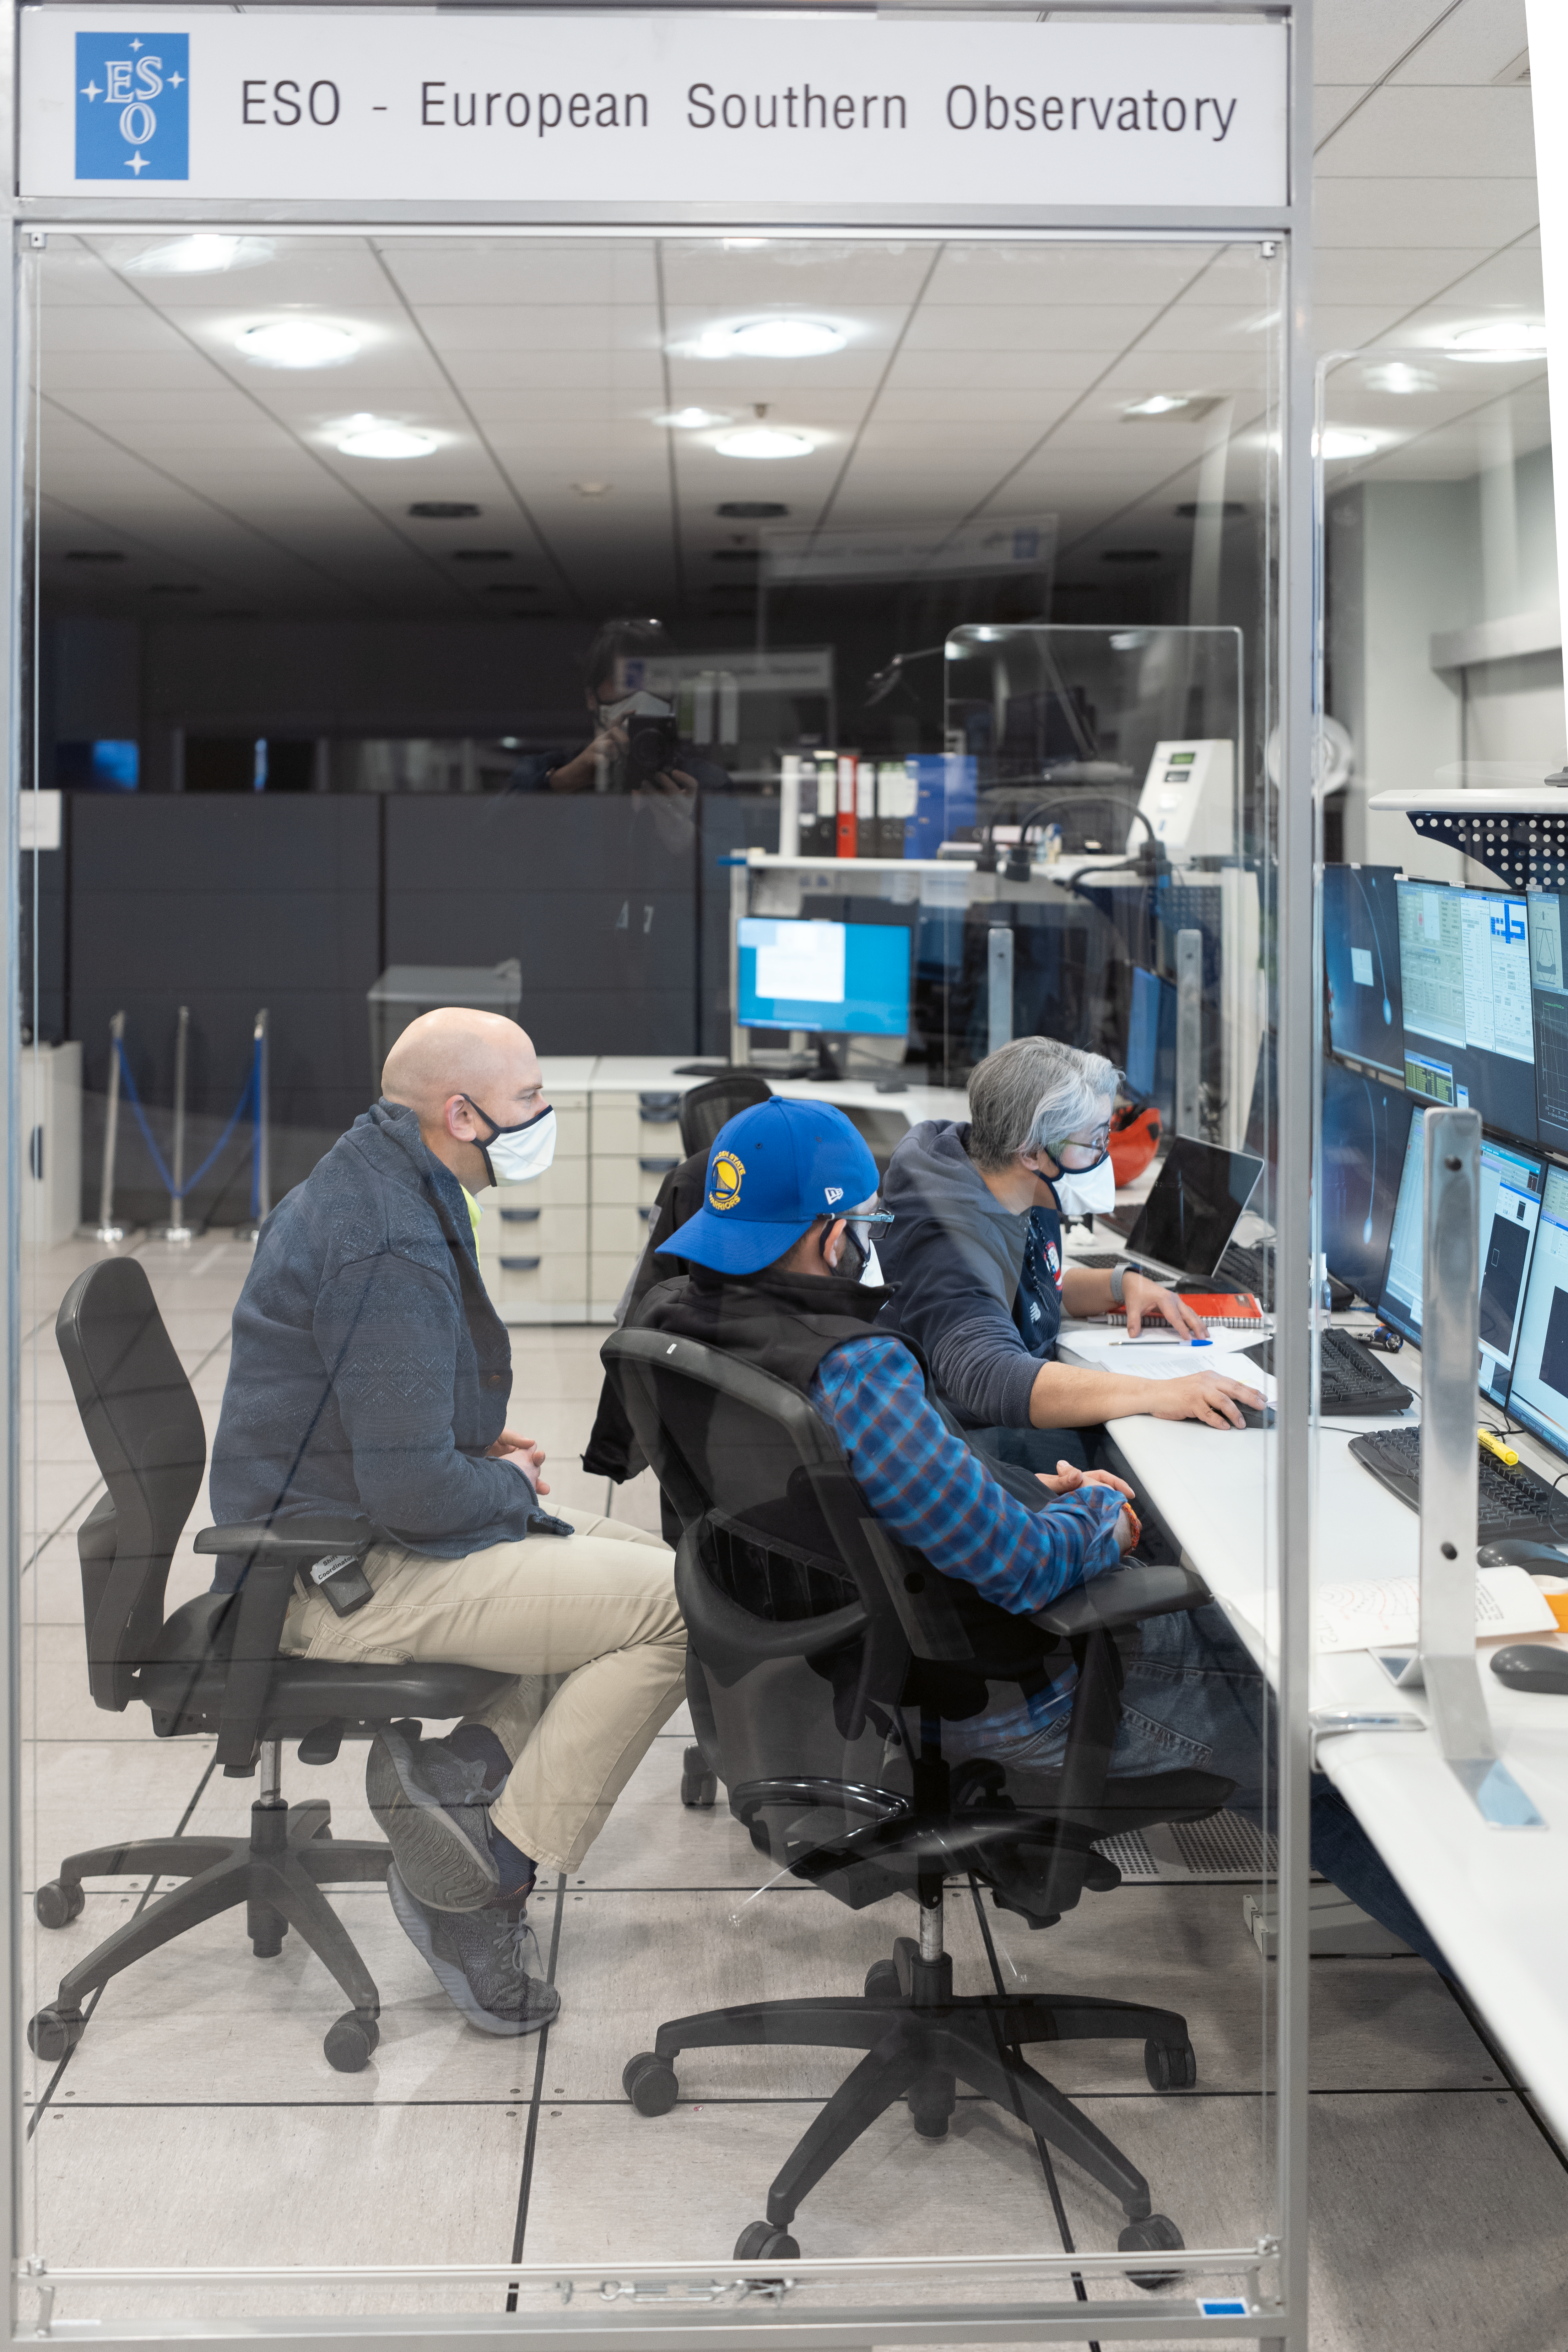

Paranal Science Operations Team checks UT2’s view of the sky

Following a pause of a few months due to the COVID-19 pandemic, the Unit Telescope 2 (UT2), part of ESO’s Very Large Telescope, started observing the sky again on Saturday, 12 September. This picture shows the Science Operations Team on site (Claudia Cid, Romain Thomas and Steffen Mieske) checking the data from the telescope.

Credit: Andreas & Angelika Photography